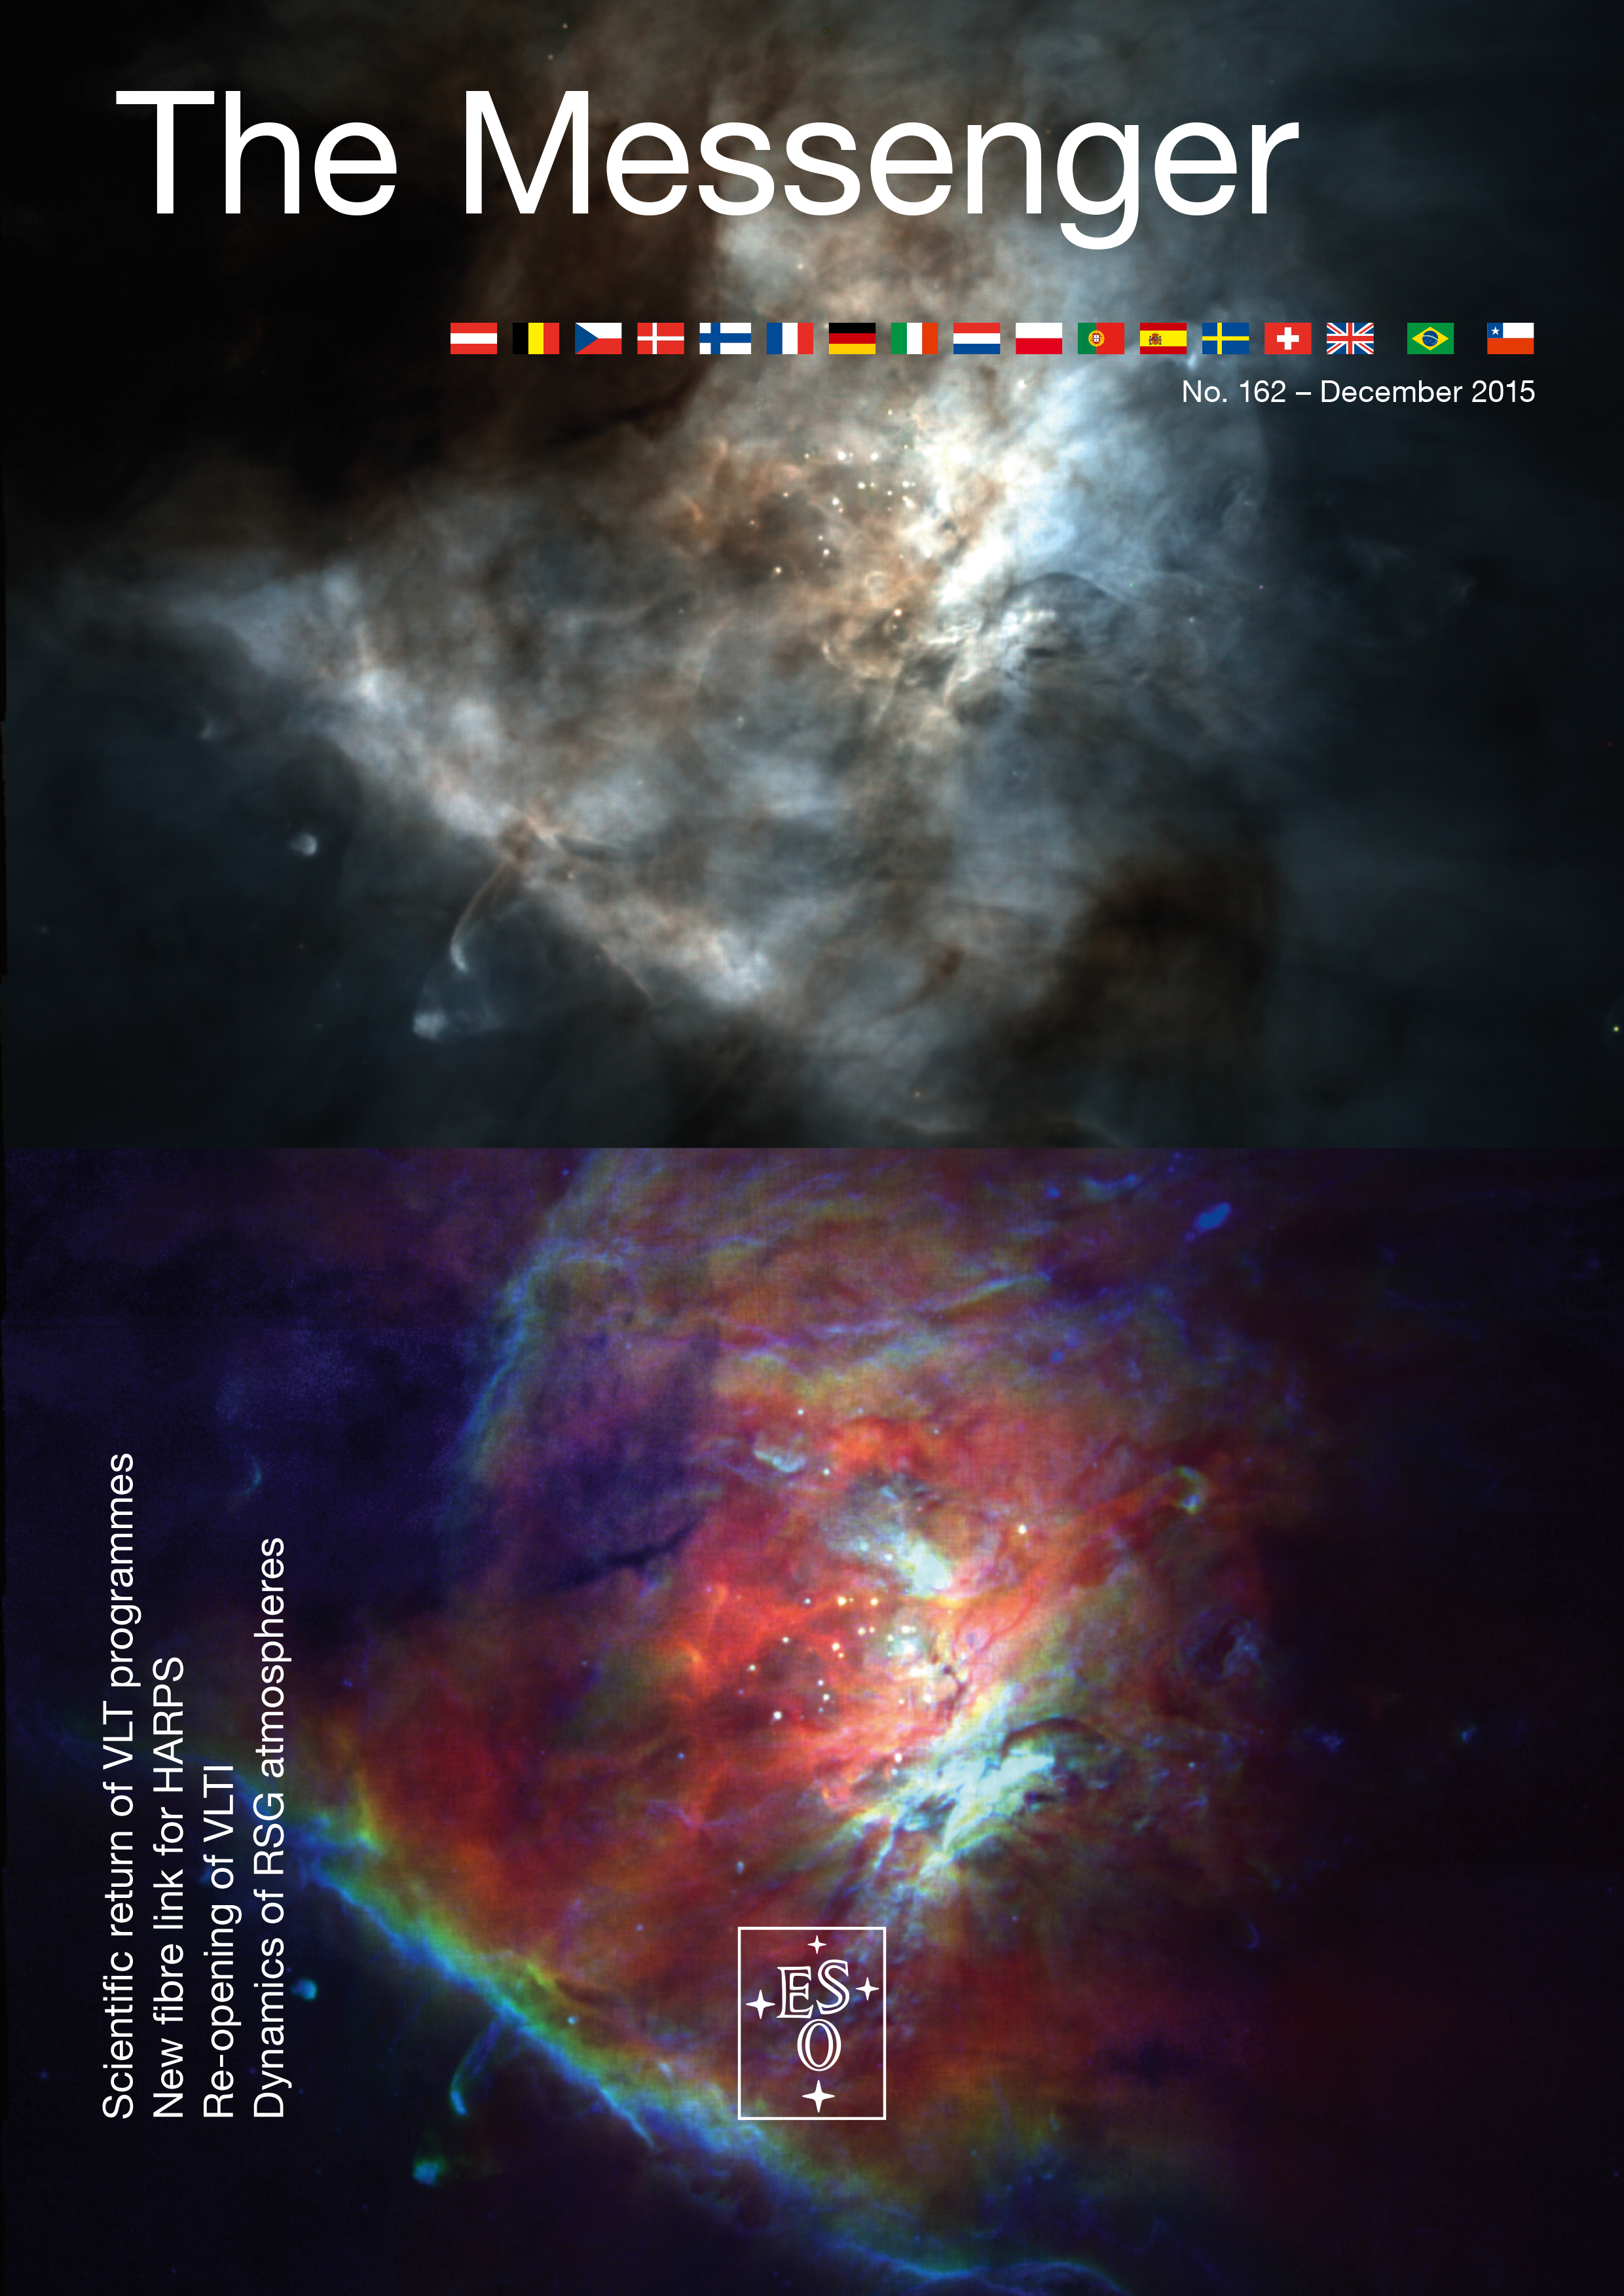

Cover of The Messenger No. 162

Cover of The Messenger 162

Credit: ESO